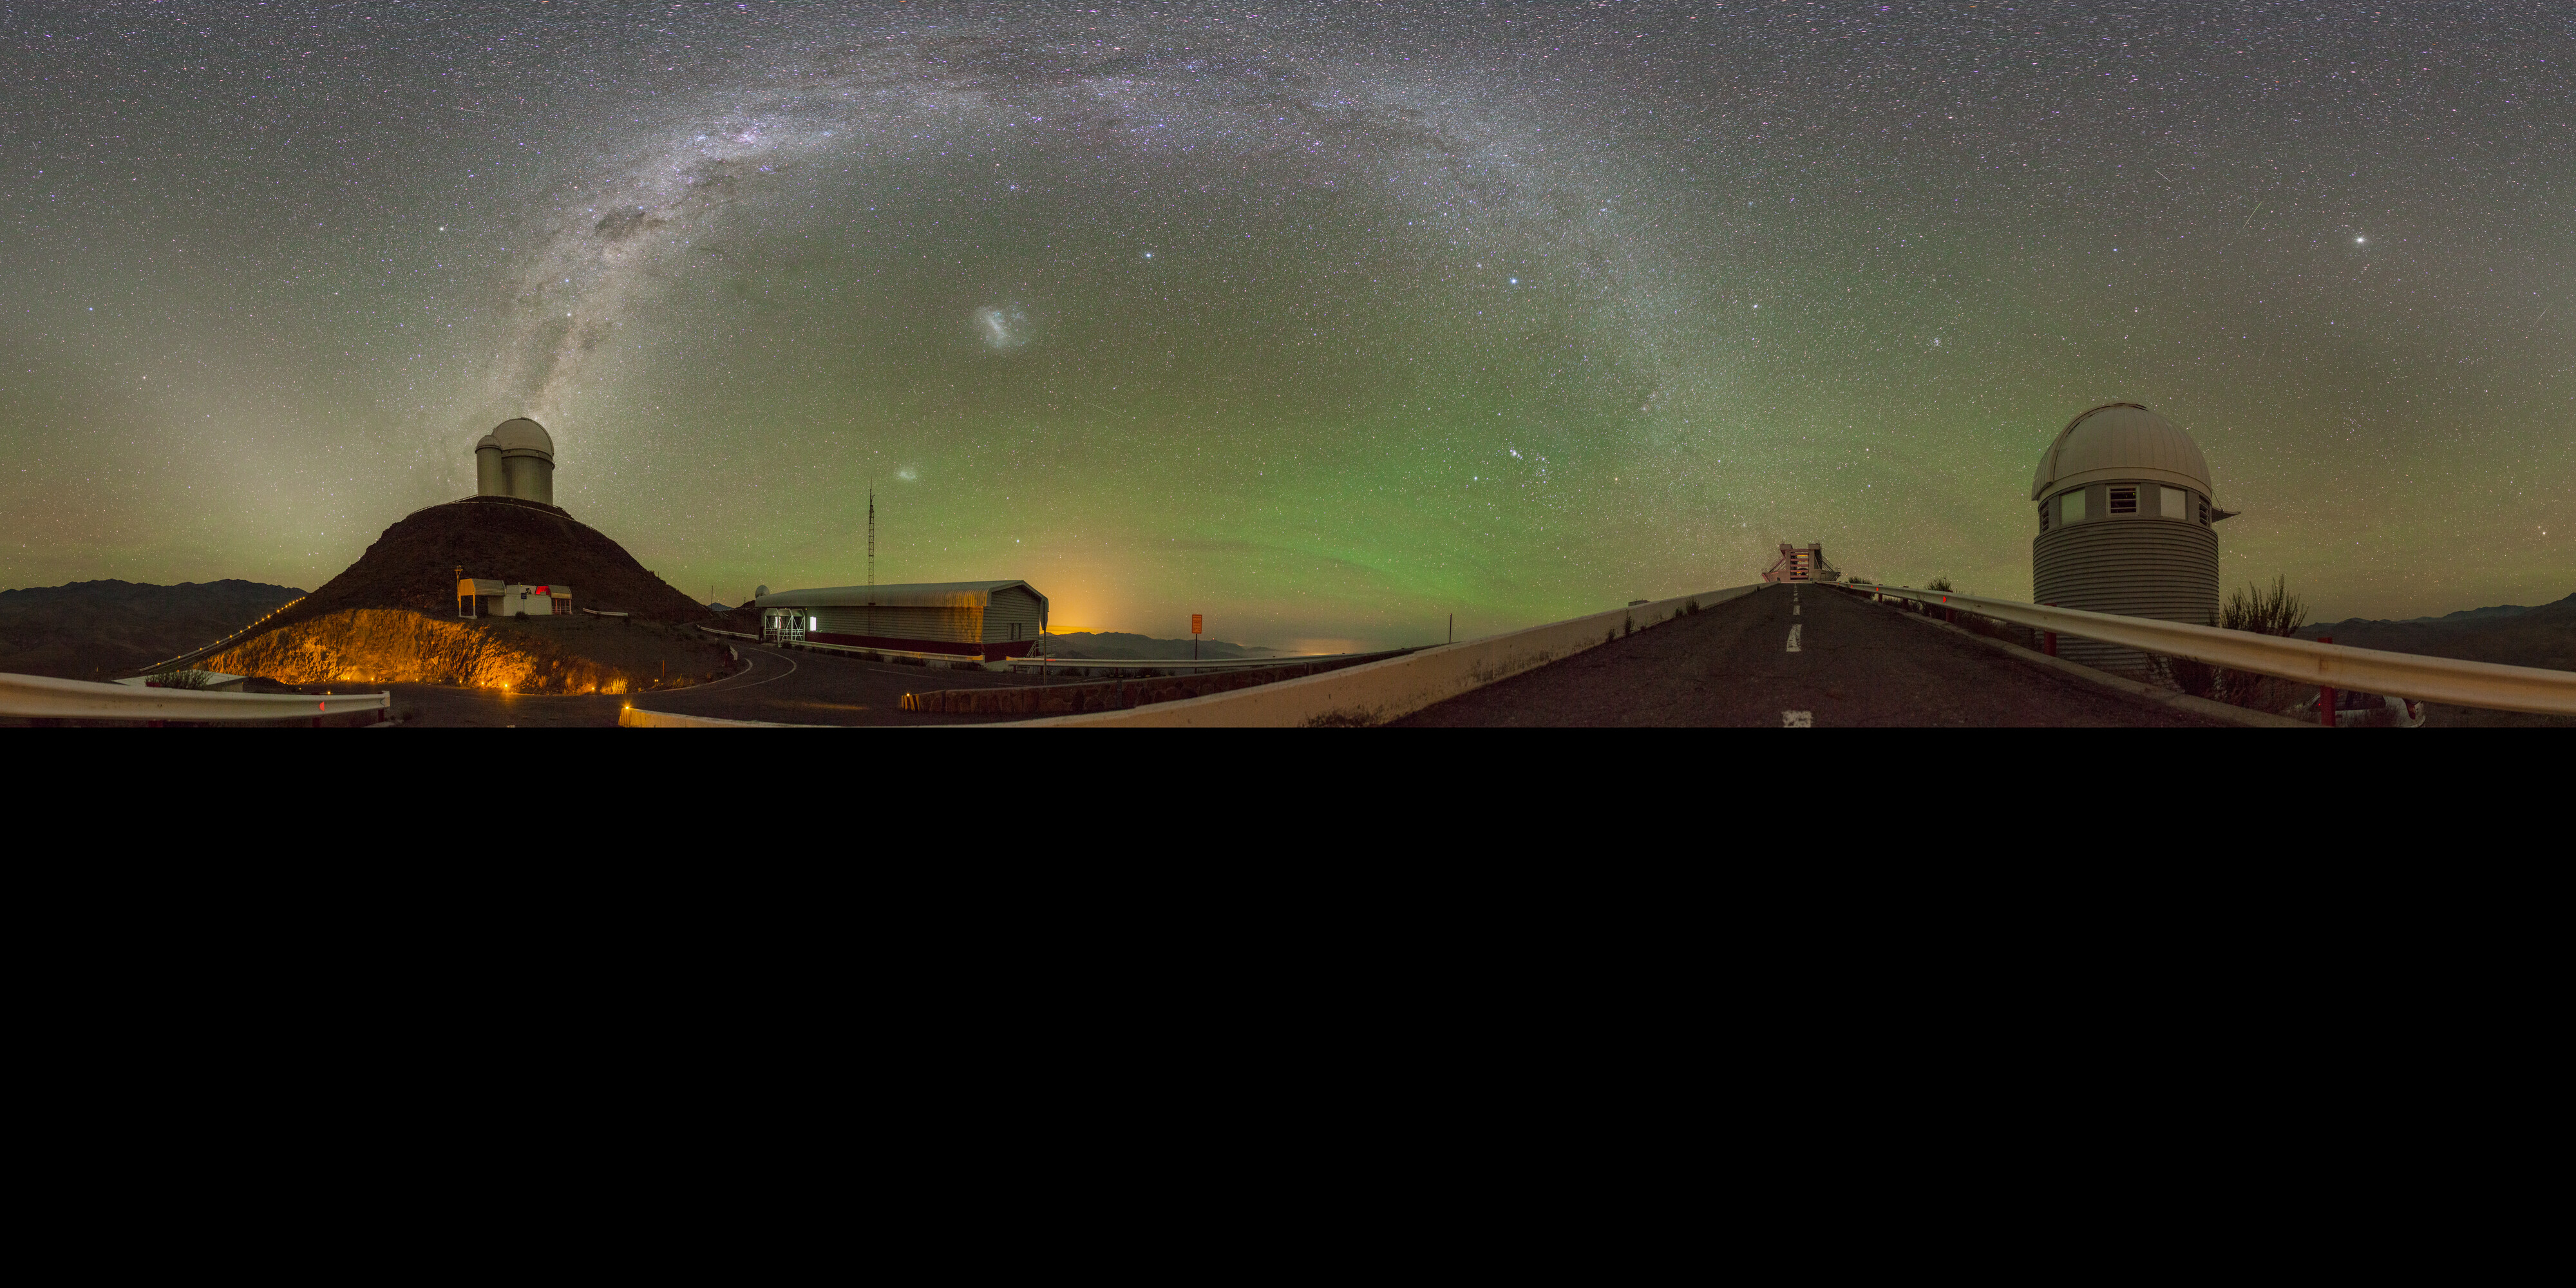

La Silla gets the green light

The magical green glow that dominates the sky in this Picture of the Week is airglow. You won’t be able to see it with the naked eye, but sensitive cameras can capture this faint light emitted by the Earth’s atmosphere, though only in the darkest of places. It reveals itself where there is little light pollution, like here at ESO’s La Silla Observatory, on the outskirts of the Chilean Atacama Desert.

With its green colour, the airglow’s continuous presence in the sky is not to be confused with the dynamic, dancing auroras. Airglow is a chemical process triggered by ultraviolet radiation from the Sun, which causes atoms in the upper atmosphere to emit very faint light. Auroras, on the other hand, are caused by charged particles catapulted into the Earth’s magnetic field. And while auroras are elusive and short-lived spectacles, airglow is more like quiet background music. The green glow here is caused by oxygen atoms, but it can also be red or yellow, depending on the type of atoms or molecules that cause them.

From left to right we can see ESO’s 3.6m telescope, ESO’s New Technology Telescope and the Swiss 1.2-metre Leonhard Euler Telescope. How about seeing them up close? Yes, you can actually visit them. There will be no airglow, as visits are during daytime to avoid interfering with the night-time work, and airglow is invisible to the naked eye –– but the telescopes more than make up for it.

Alternative projections of this image

Fisheye projection
Equirectangular projection

Credit: J. Pérez/ESO